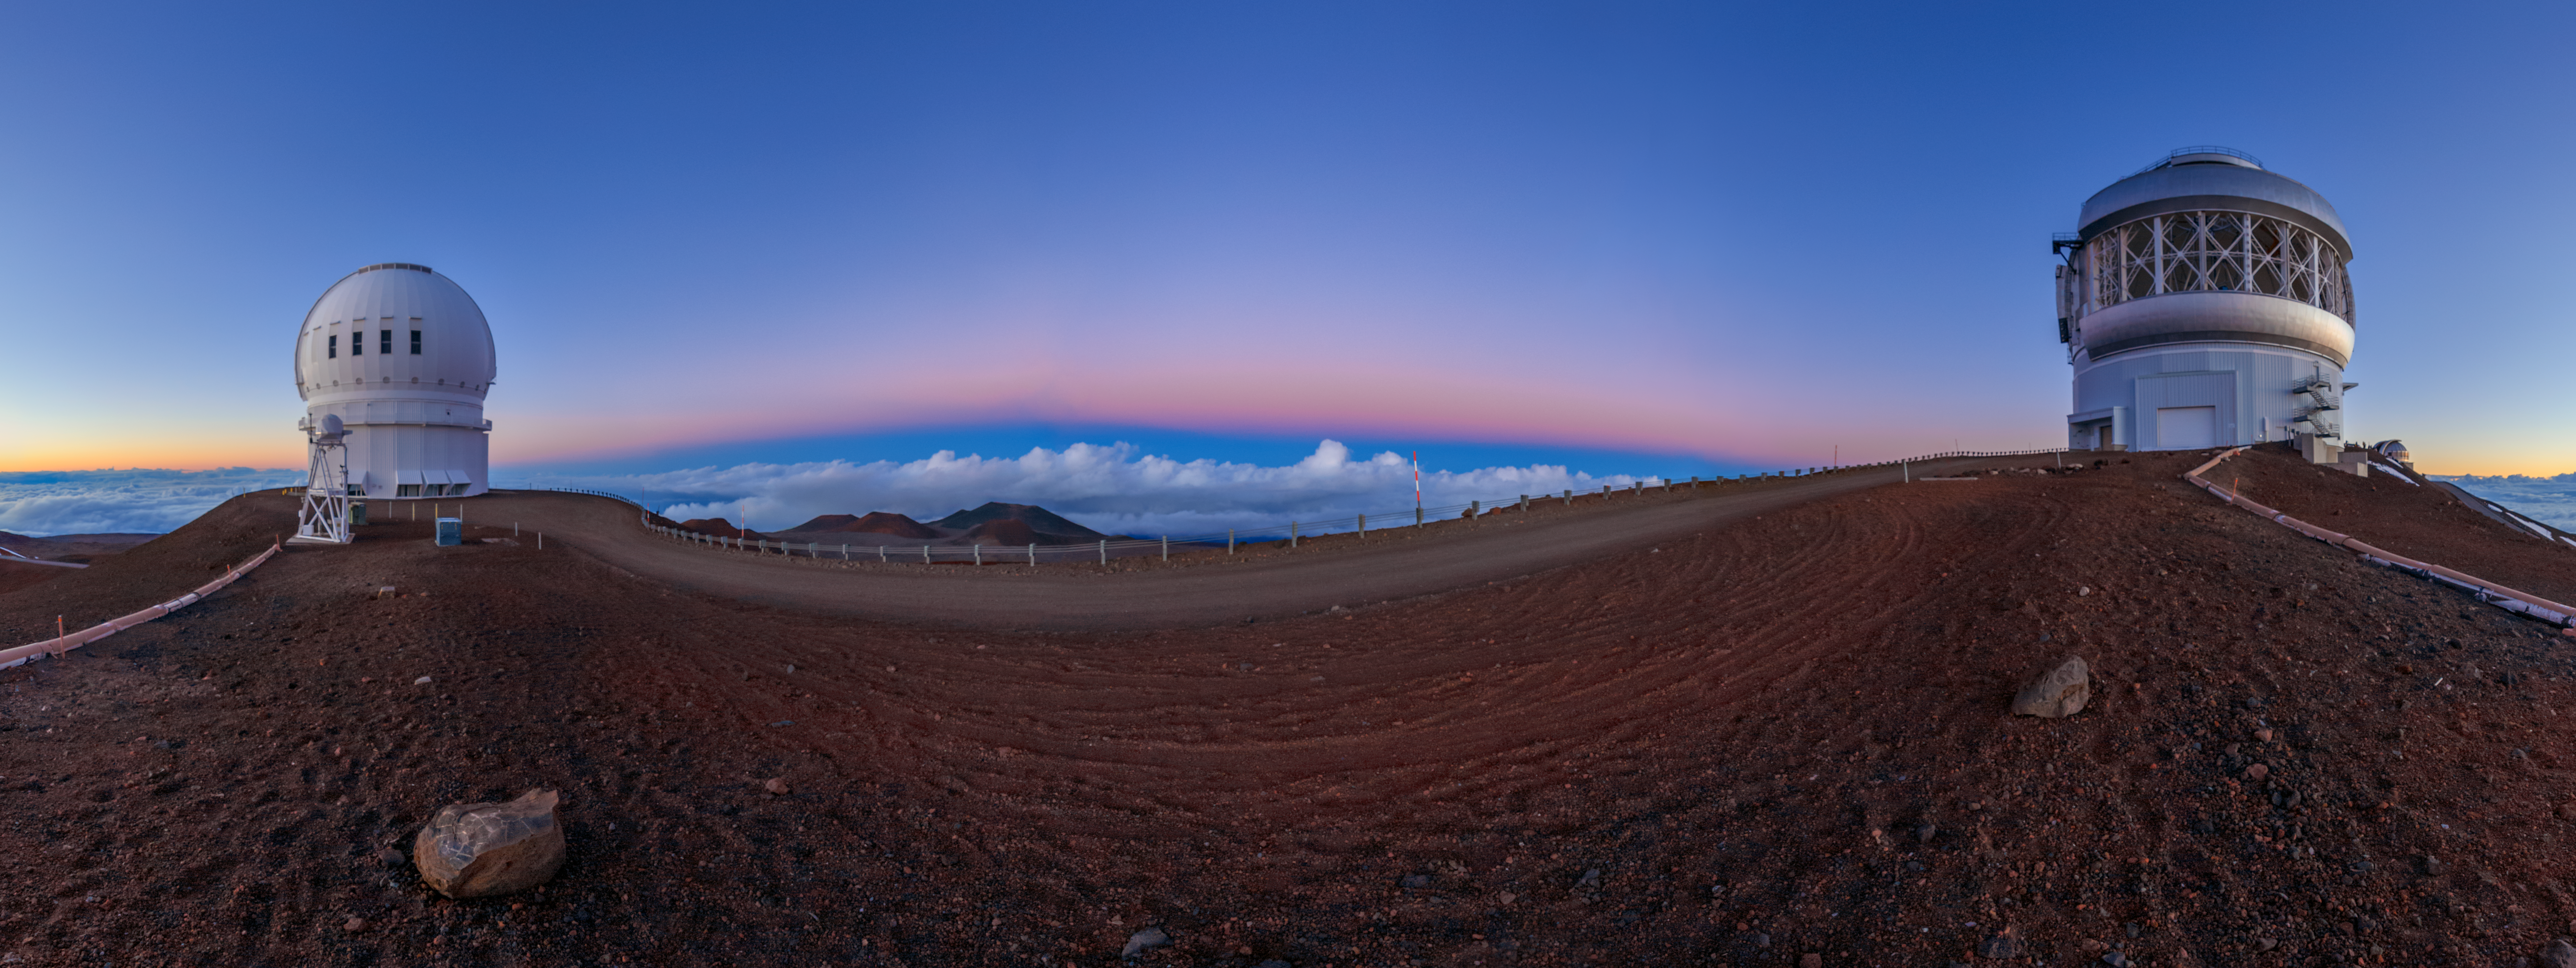

Gemini North Sunset 360 Panorama

A 360 panorama view of the sun setting behind Gemini North (right), one half of the International Gemini Observatory, located near the summit of Maunakea in Hawaiʻi. The Canada-France-Hawaiʻi Telescope can alse be seen (left).

Credit: International Gemini Observatory/NOIRLab/NSF/AURA/P. Horálek